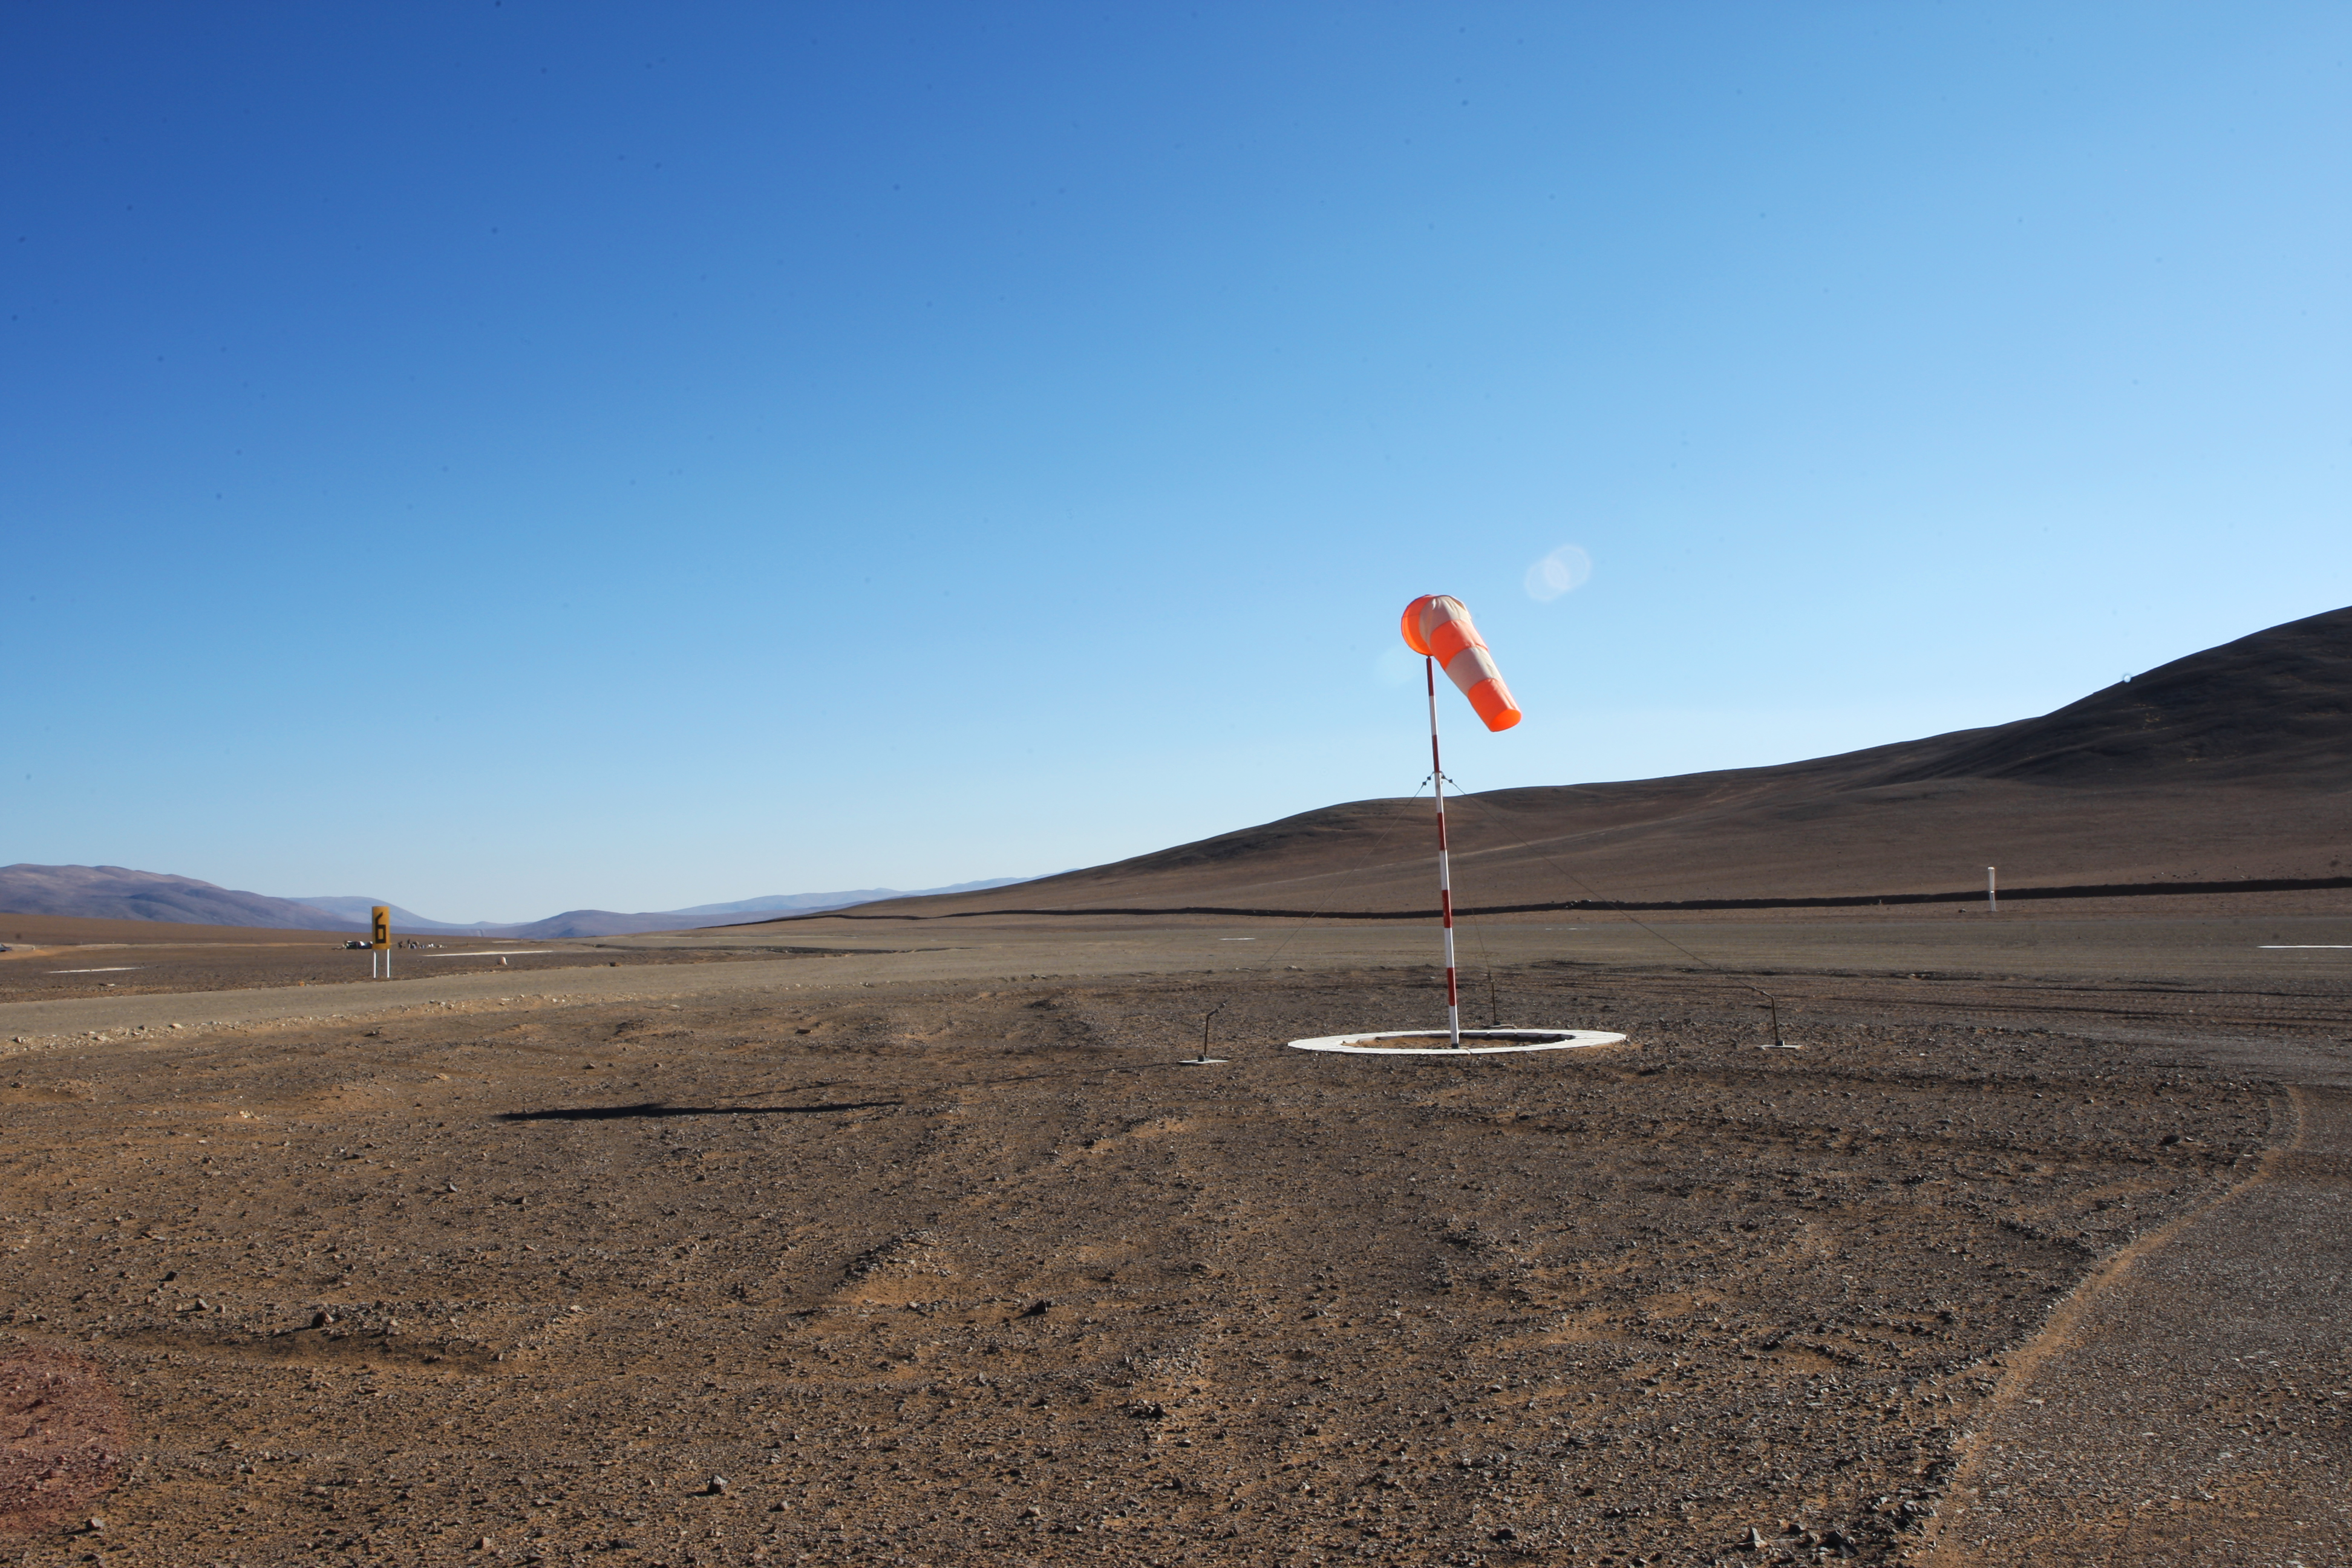

Paranal air strip

The Paranal Observatory´s air strip, located besides the main road, near the junction with the private road of the Observatory.

Credit: ESO